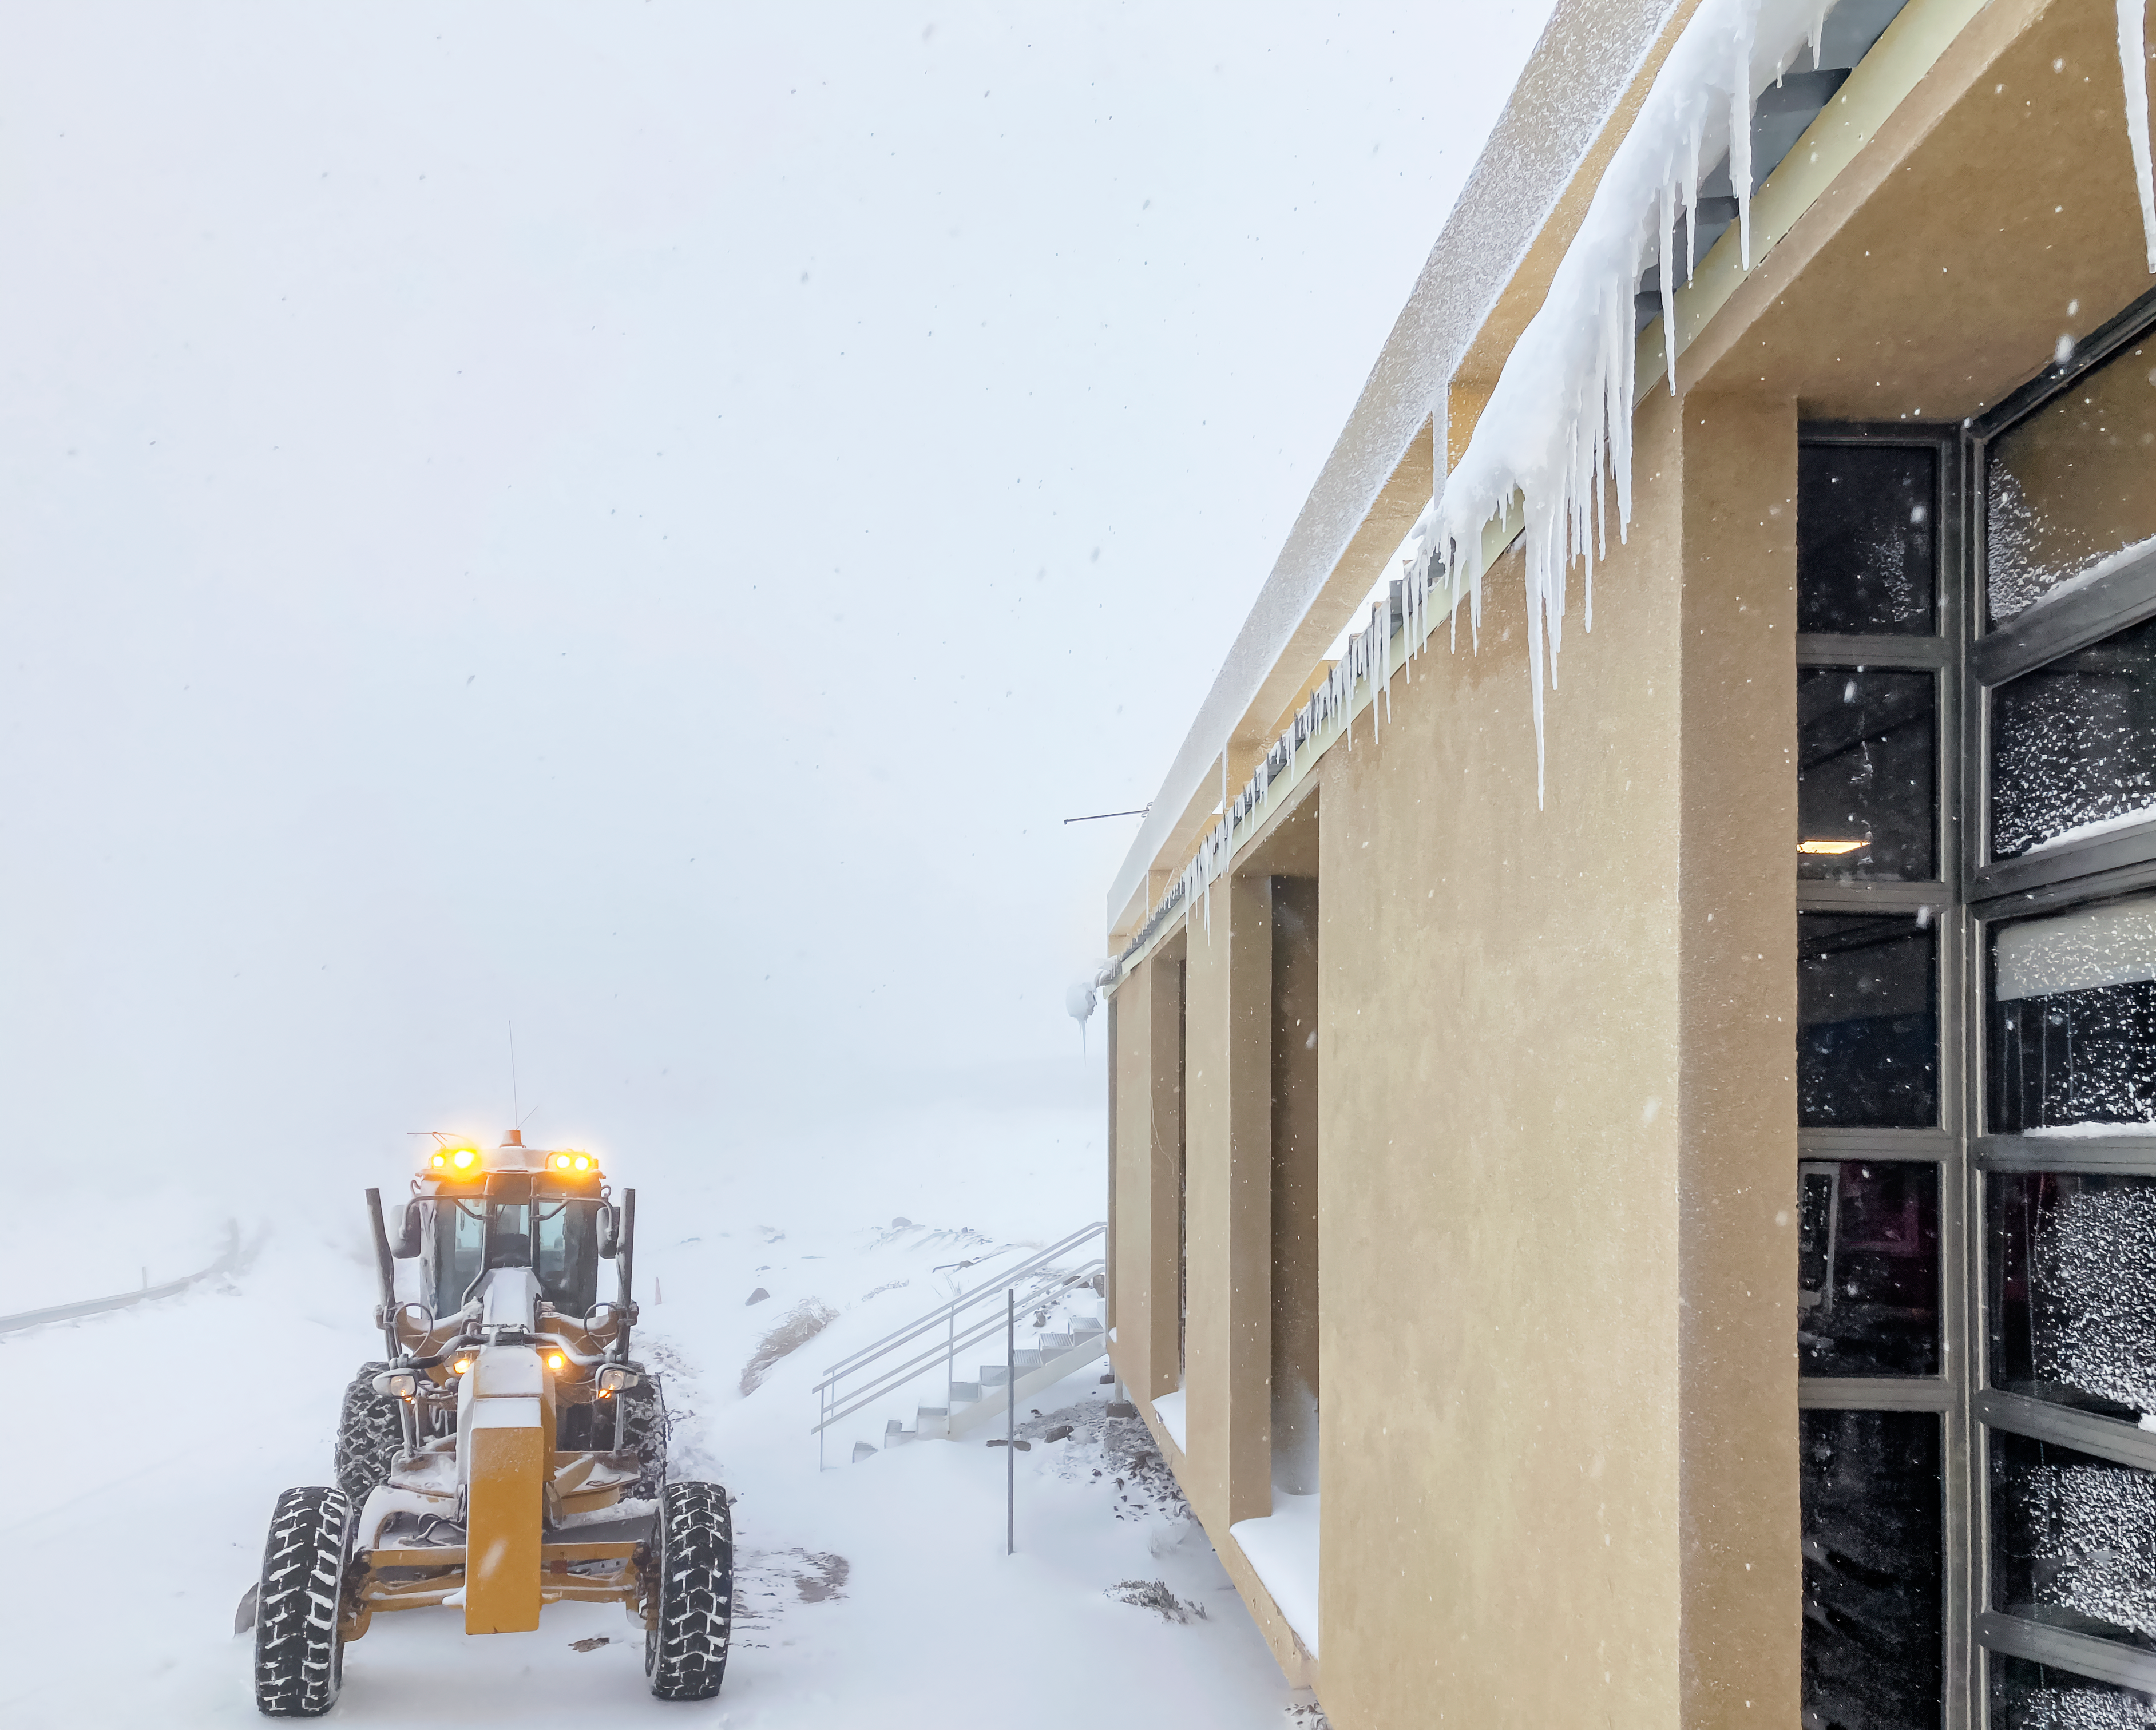

Snow Storm Outside Chile Dining Building

A snow storm rages outside the dining building on Cerro Pachón in Chile.

Credit: NOIRLab/NSF/AURA